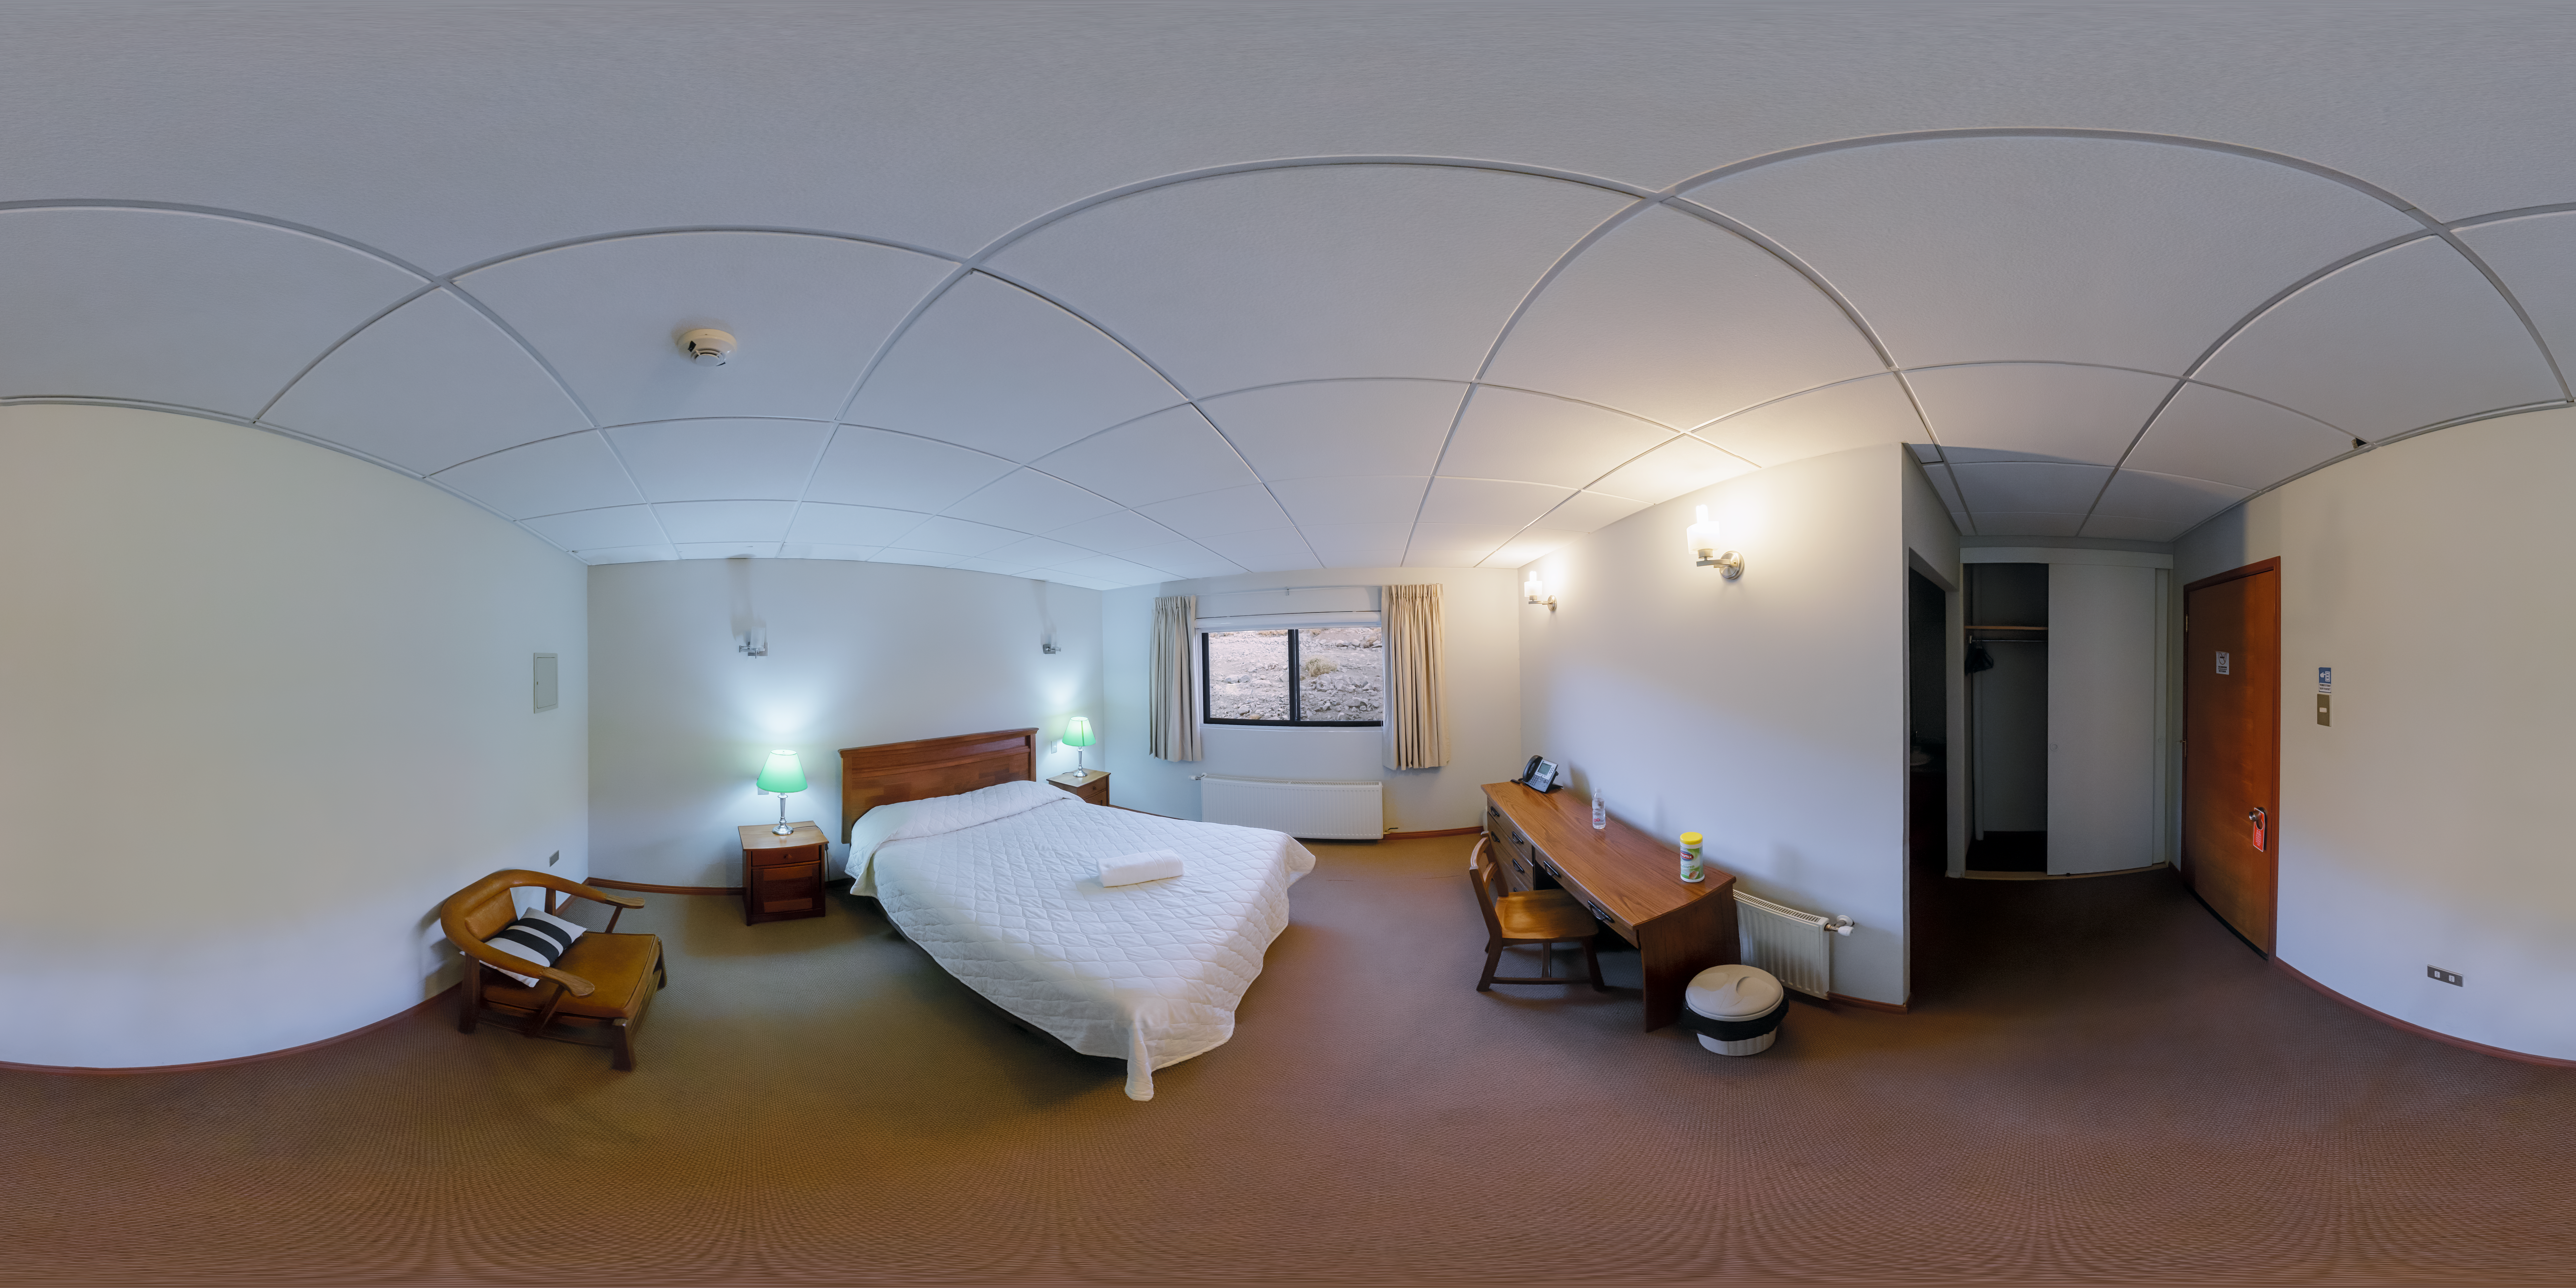

Cerro Pachón Hotel Inside Panorama

A panoramic view of the Cerro Pachón hotel, part of the International Gemini Observatory, a program of NSF NOIRLab.

Credit: NOIRLab/AURA/NSF/P. Horálek